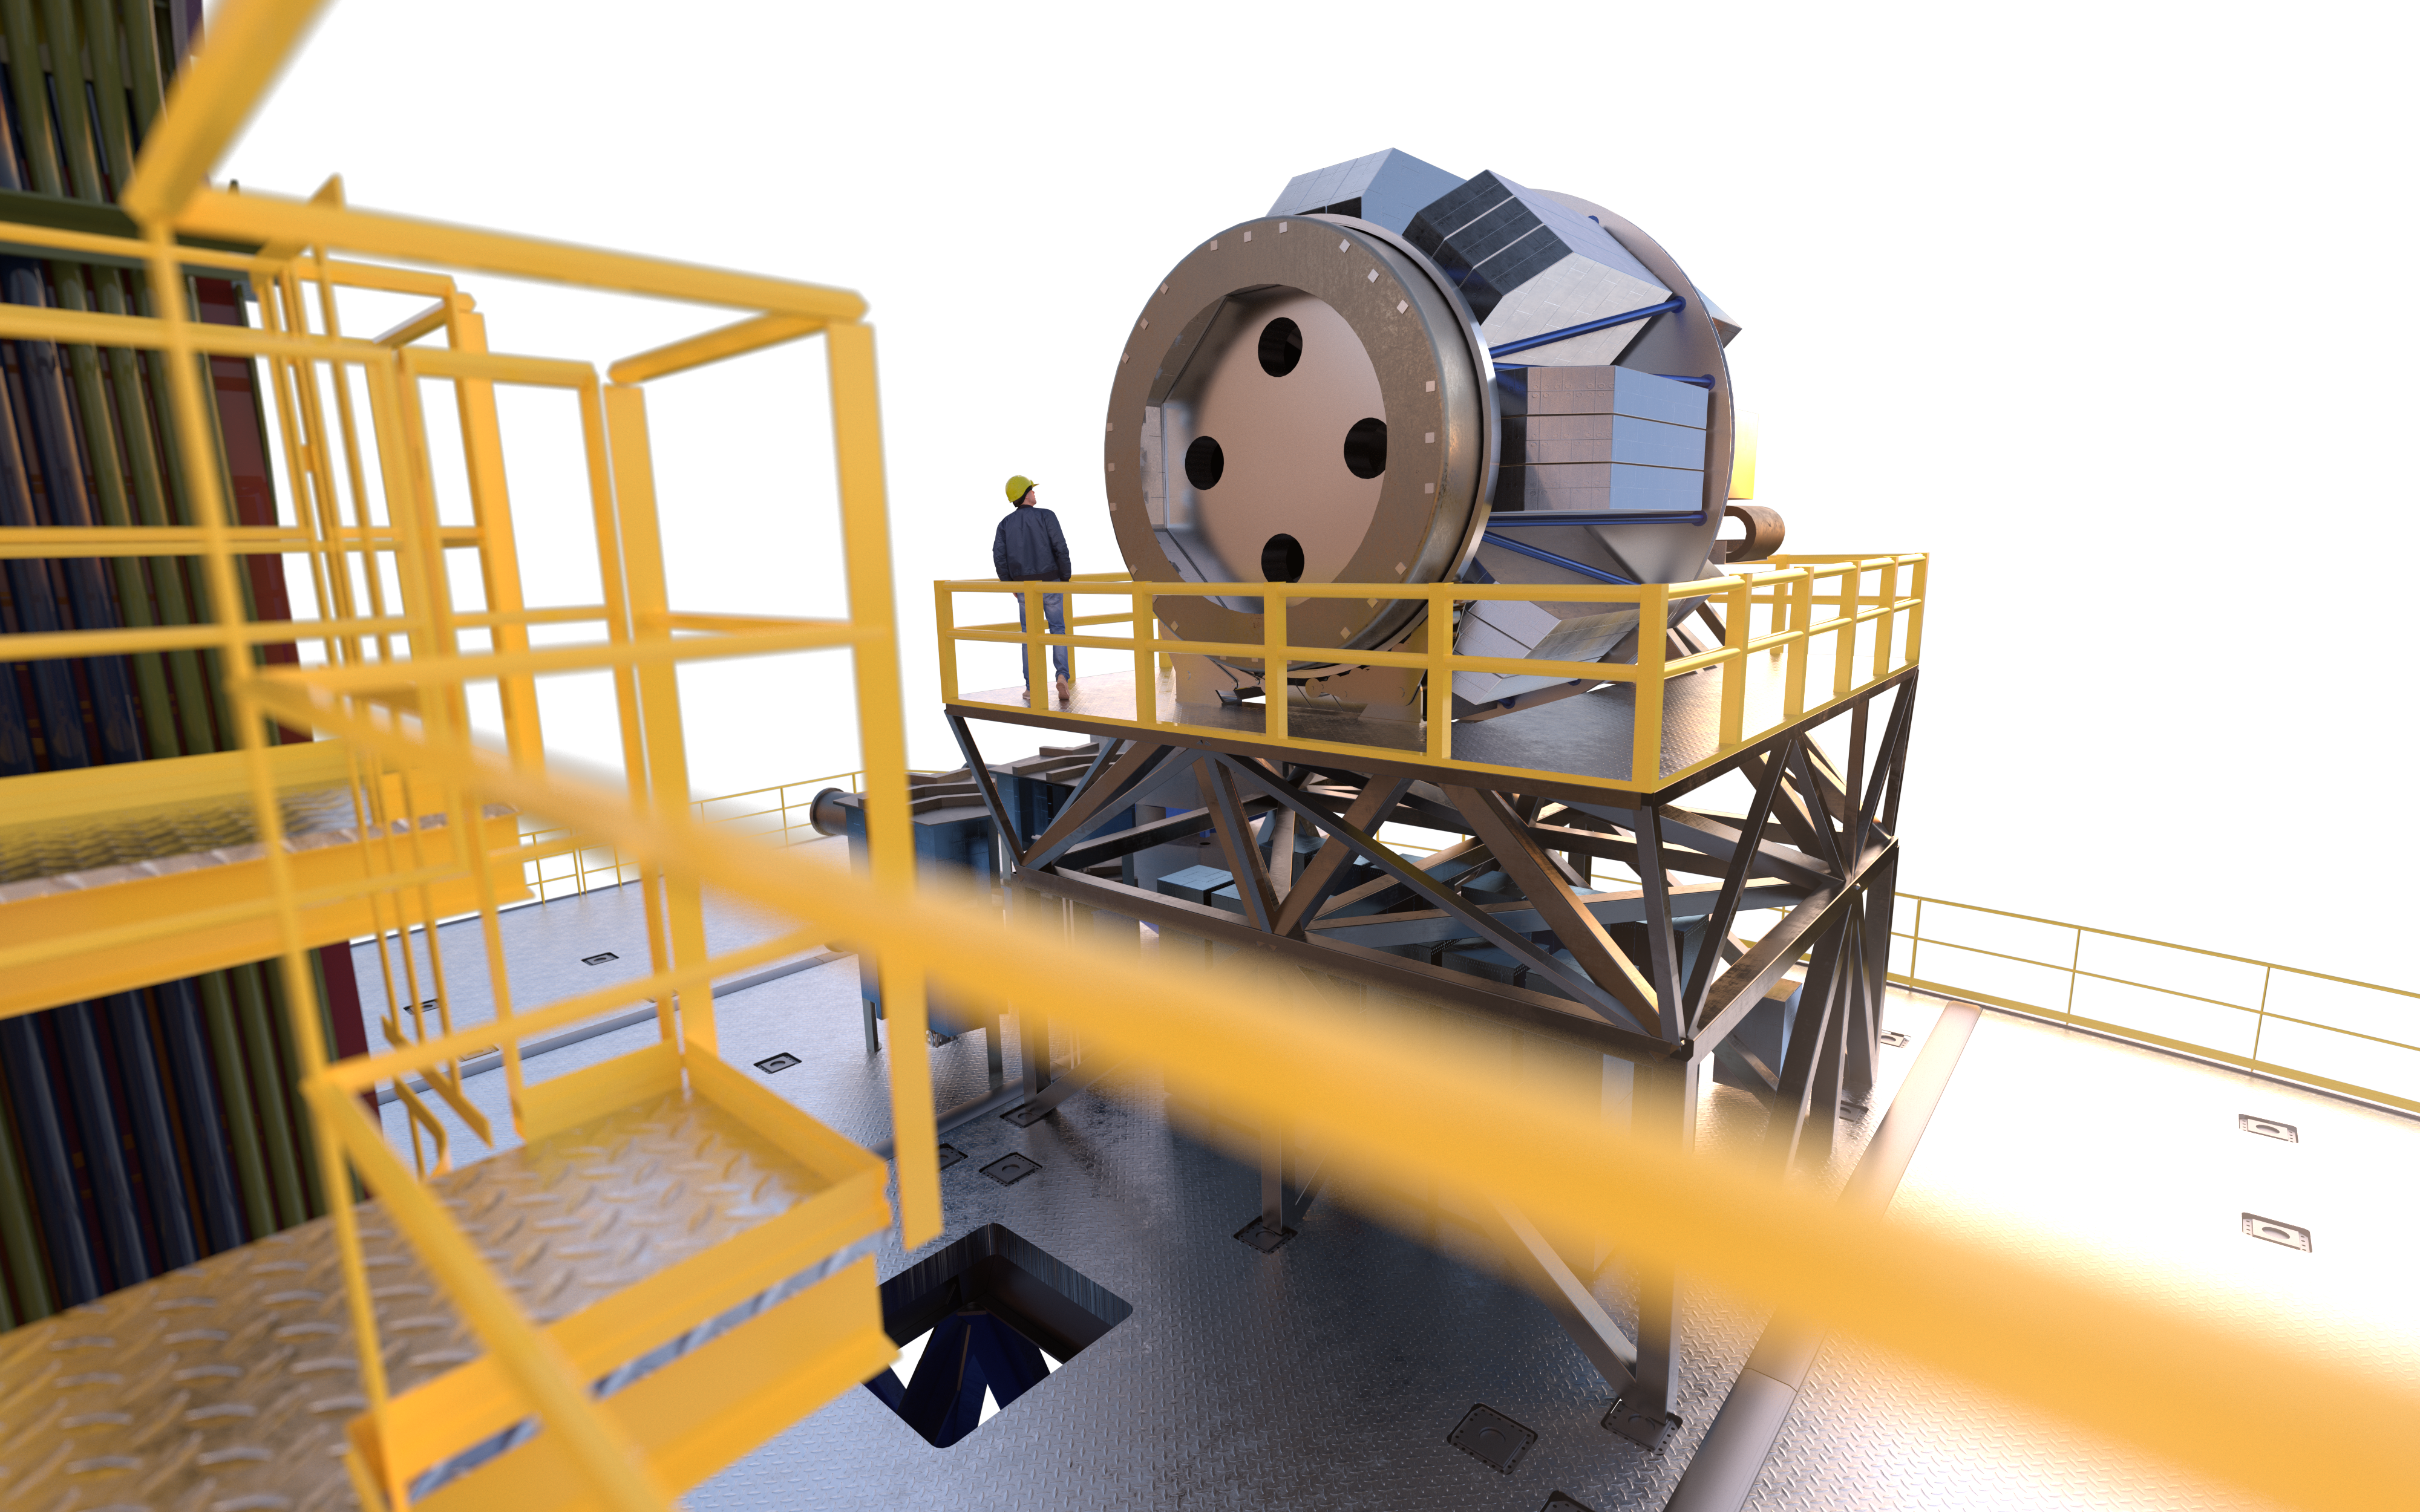

MOSAIC (artist's impression)

MOSAIC (Multi-Object Spectrograph) is a versatile multi-object spectrograph that will use the widest possible field-of-view provided by the ELT (Extremely Large Telescope). It will have three operating modes that cover observations in visible and infrared light for more than a hundred sources simultaneously.

Credit: ESO